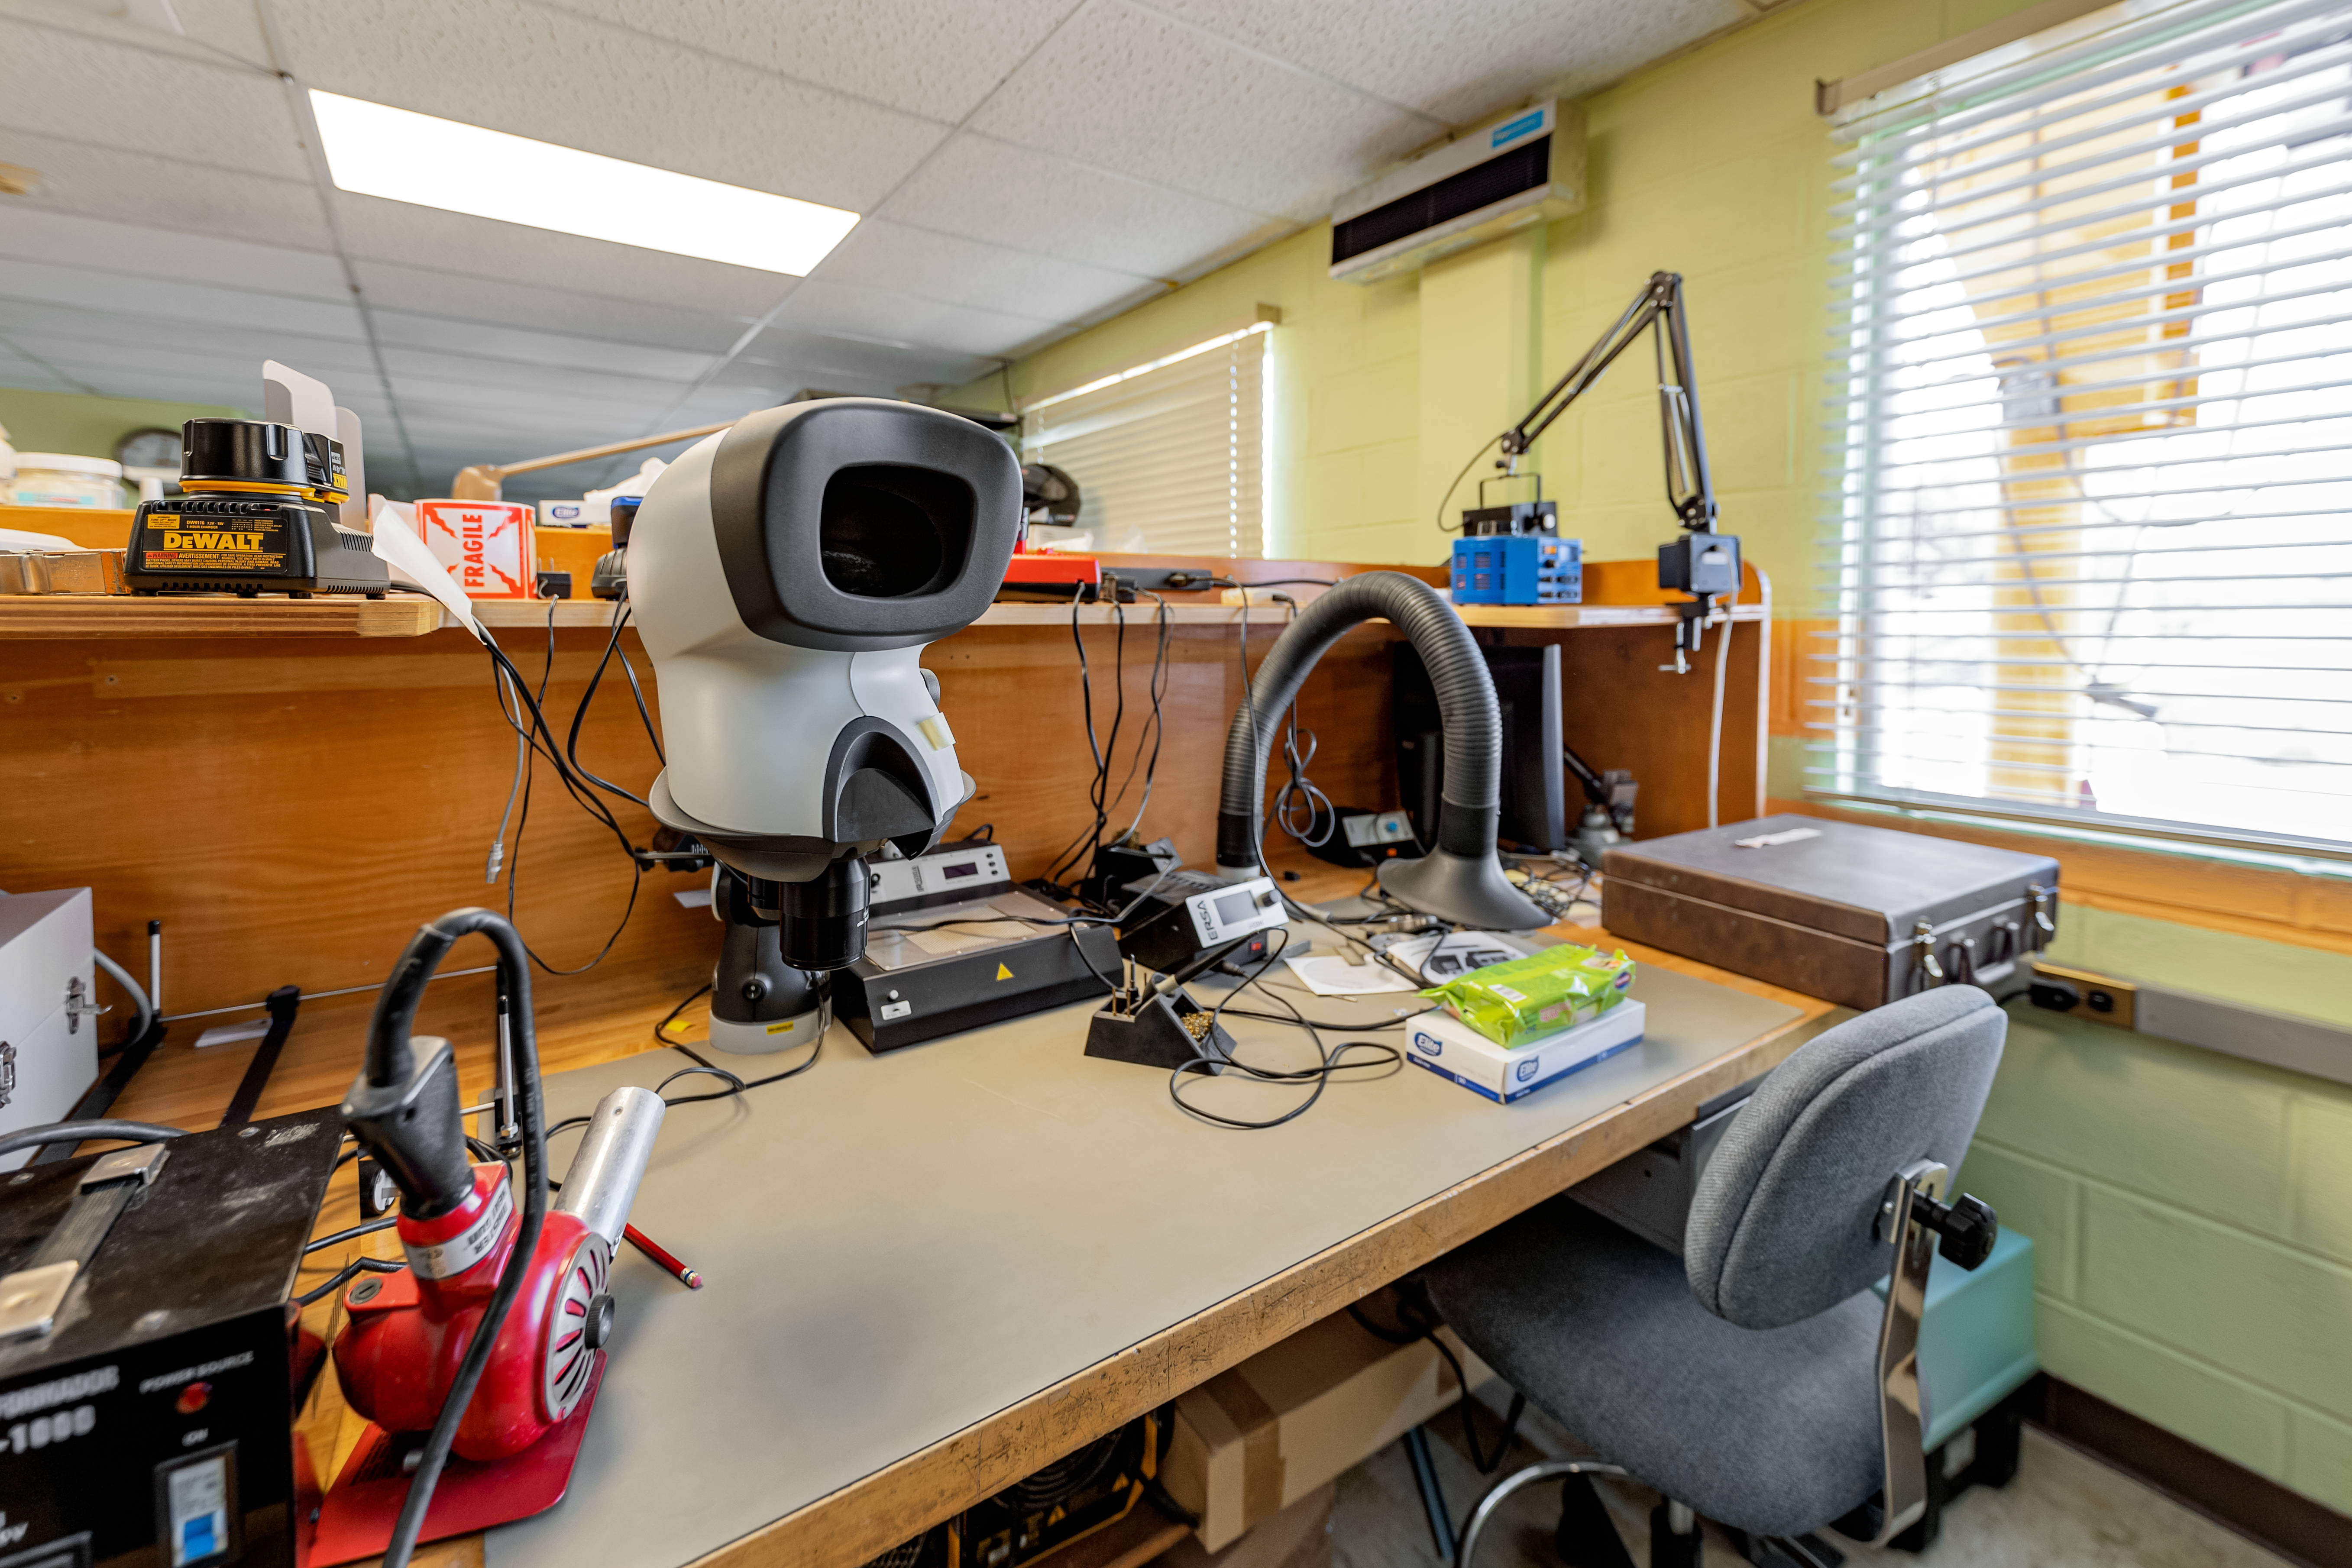

AURA Recinto Electronic Lab

The electronic lab at the AURA Recinto facility in La Serena, Chile.

Credit: NOIRLab/NSF/AURA/T. Slovinský